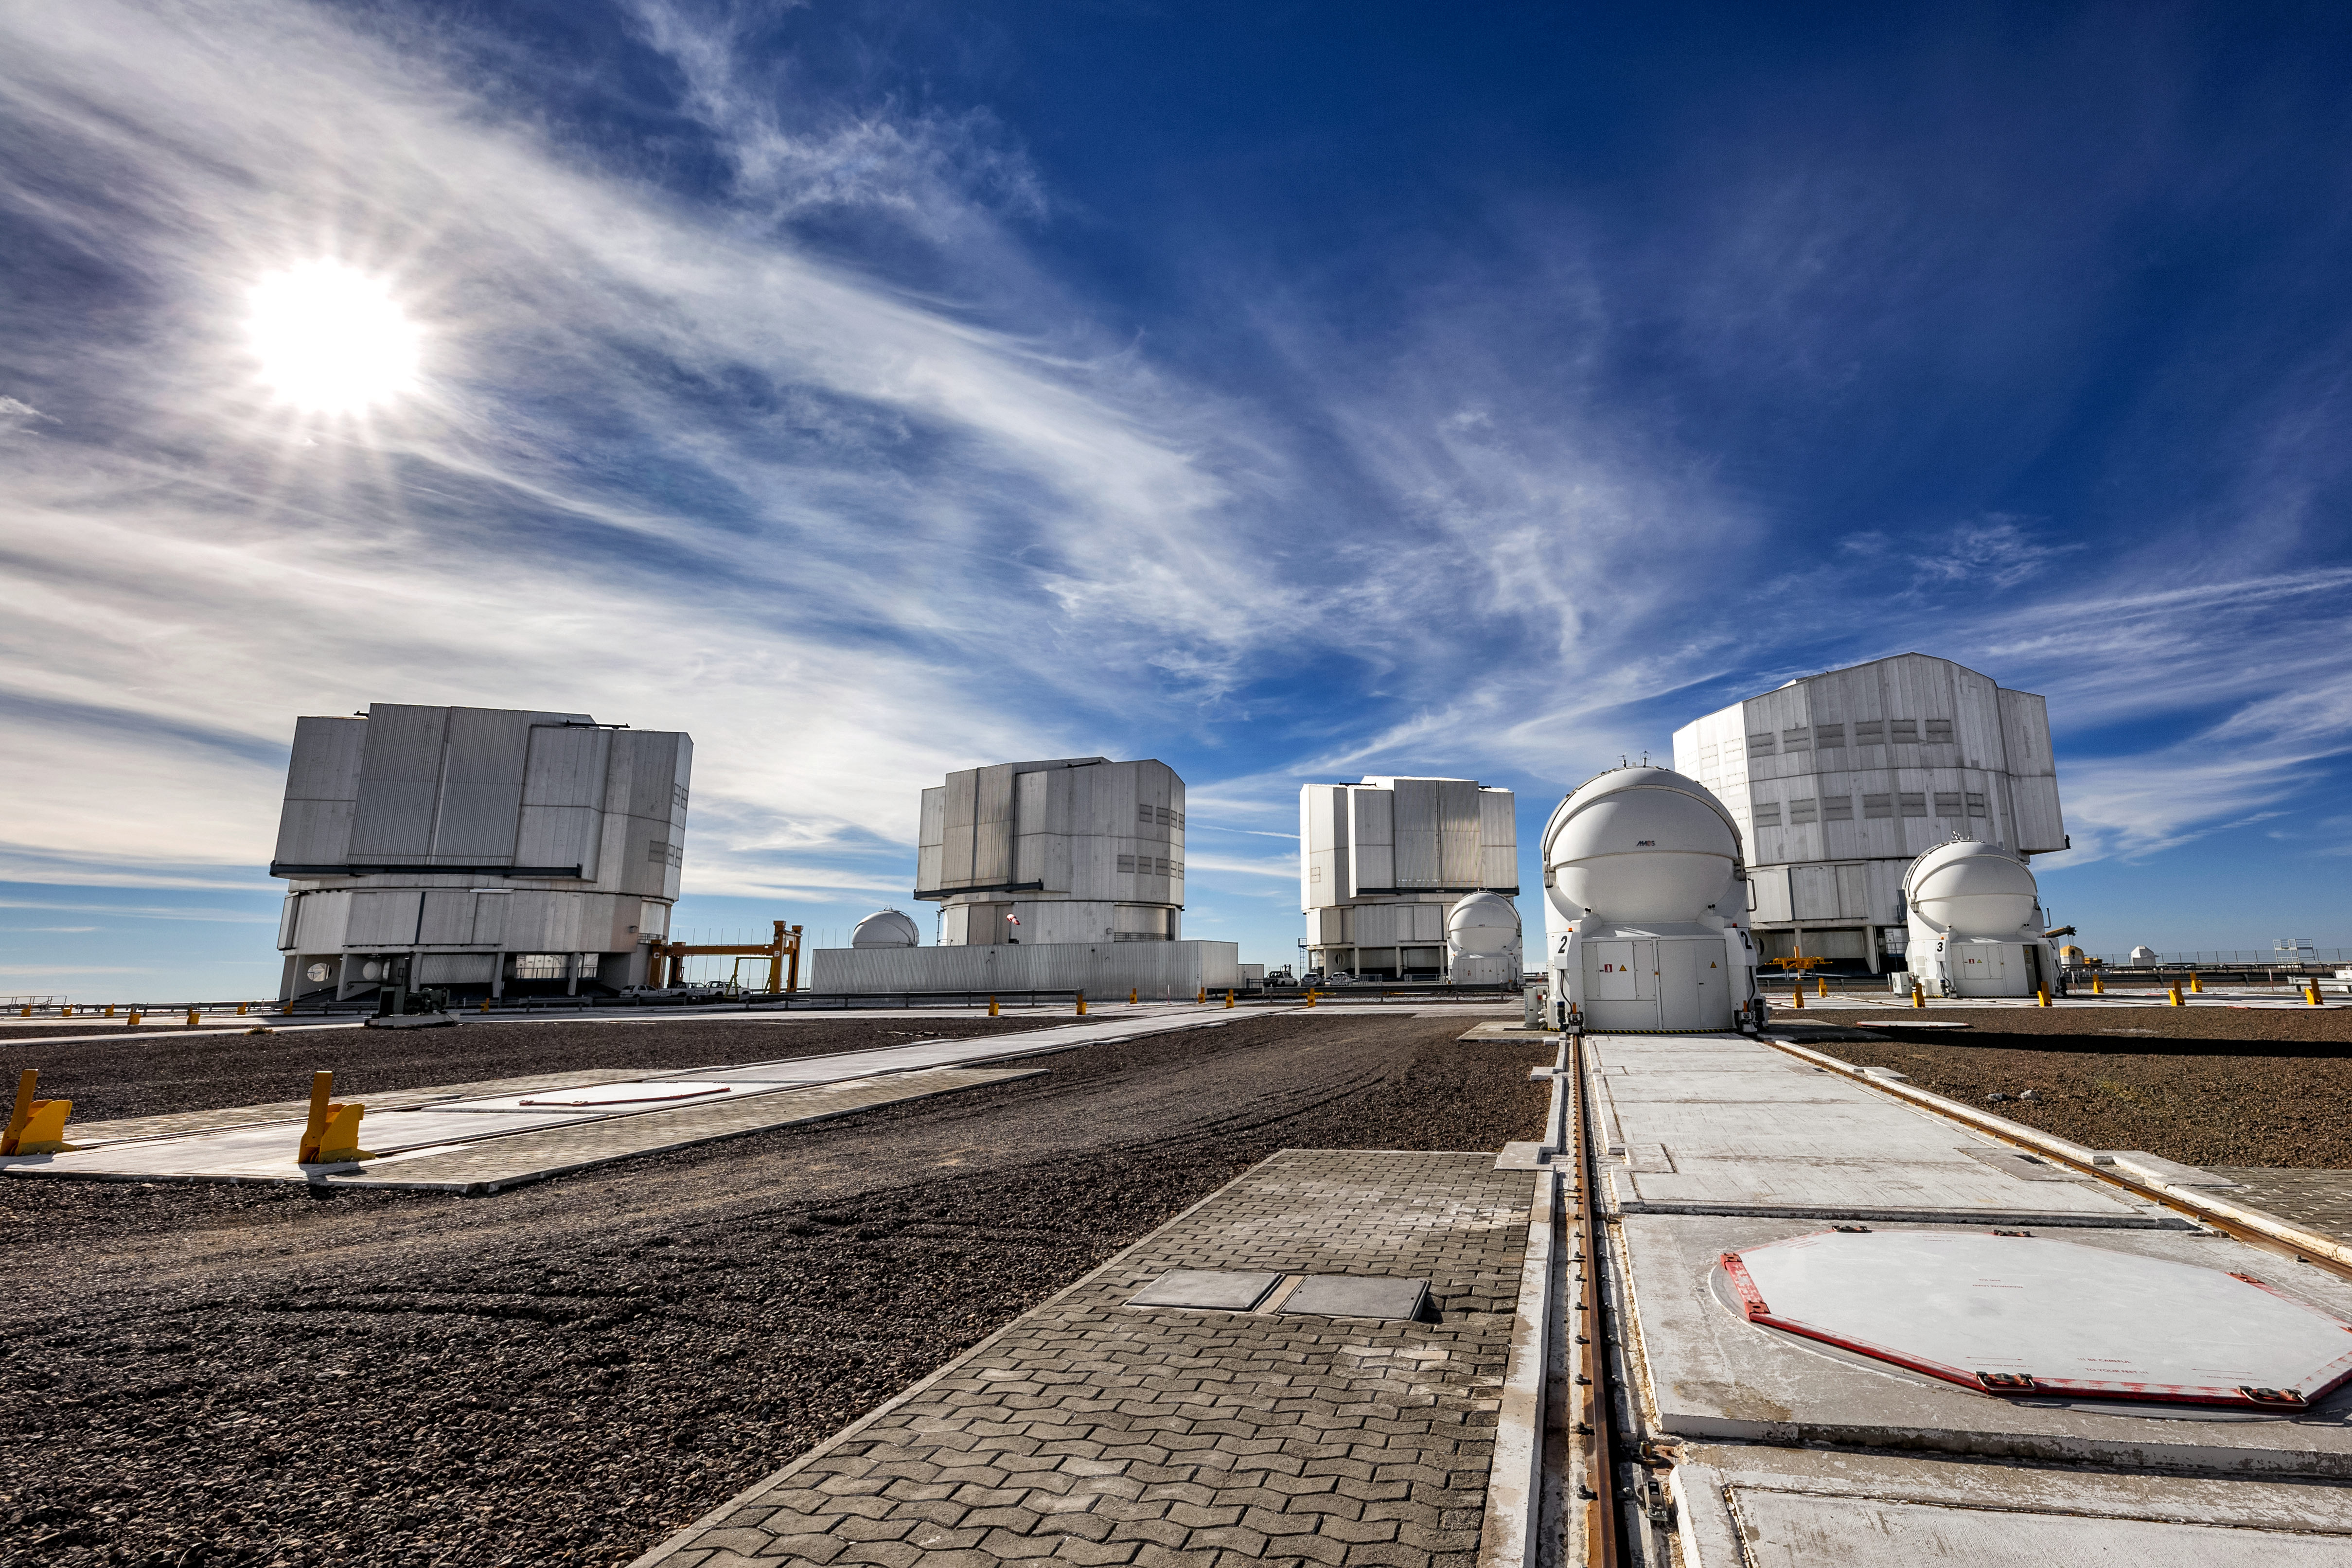

VLT outside

The Very Large Telescope (VLT) is located at Paranal Observatory in the remote Atacama Desert of northern Chile. The VLT is one of the most advanced ground-based telescopes on Earth. The 8.2m diameter unit telescopes are housed in compact, thermally controlled buildings, which rotate synchronously with the telescopes. This design minimises any adverse effects on the observing conditions, for instance from air turbulence in the telescope tube, which might otherwise occur due to variations in temperature and wind flow. Pictured here is also the four auxiliary telescopes which support the VLT for interferometric observations.

Credit: ESO/S. Goebel